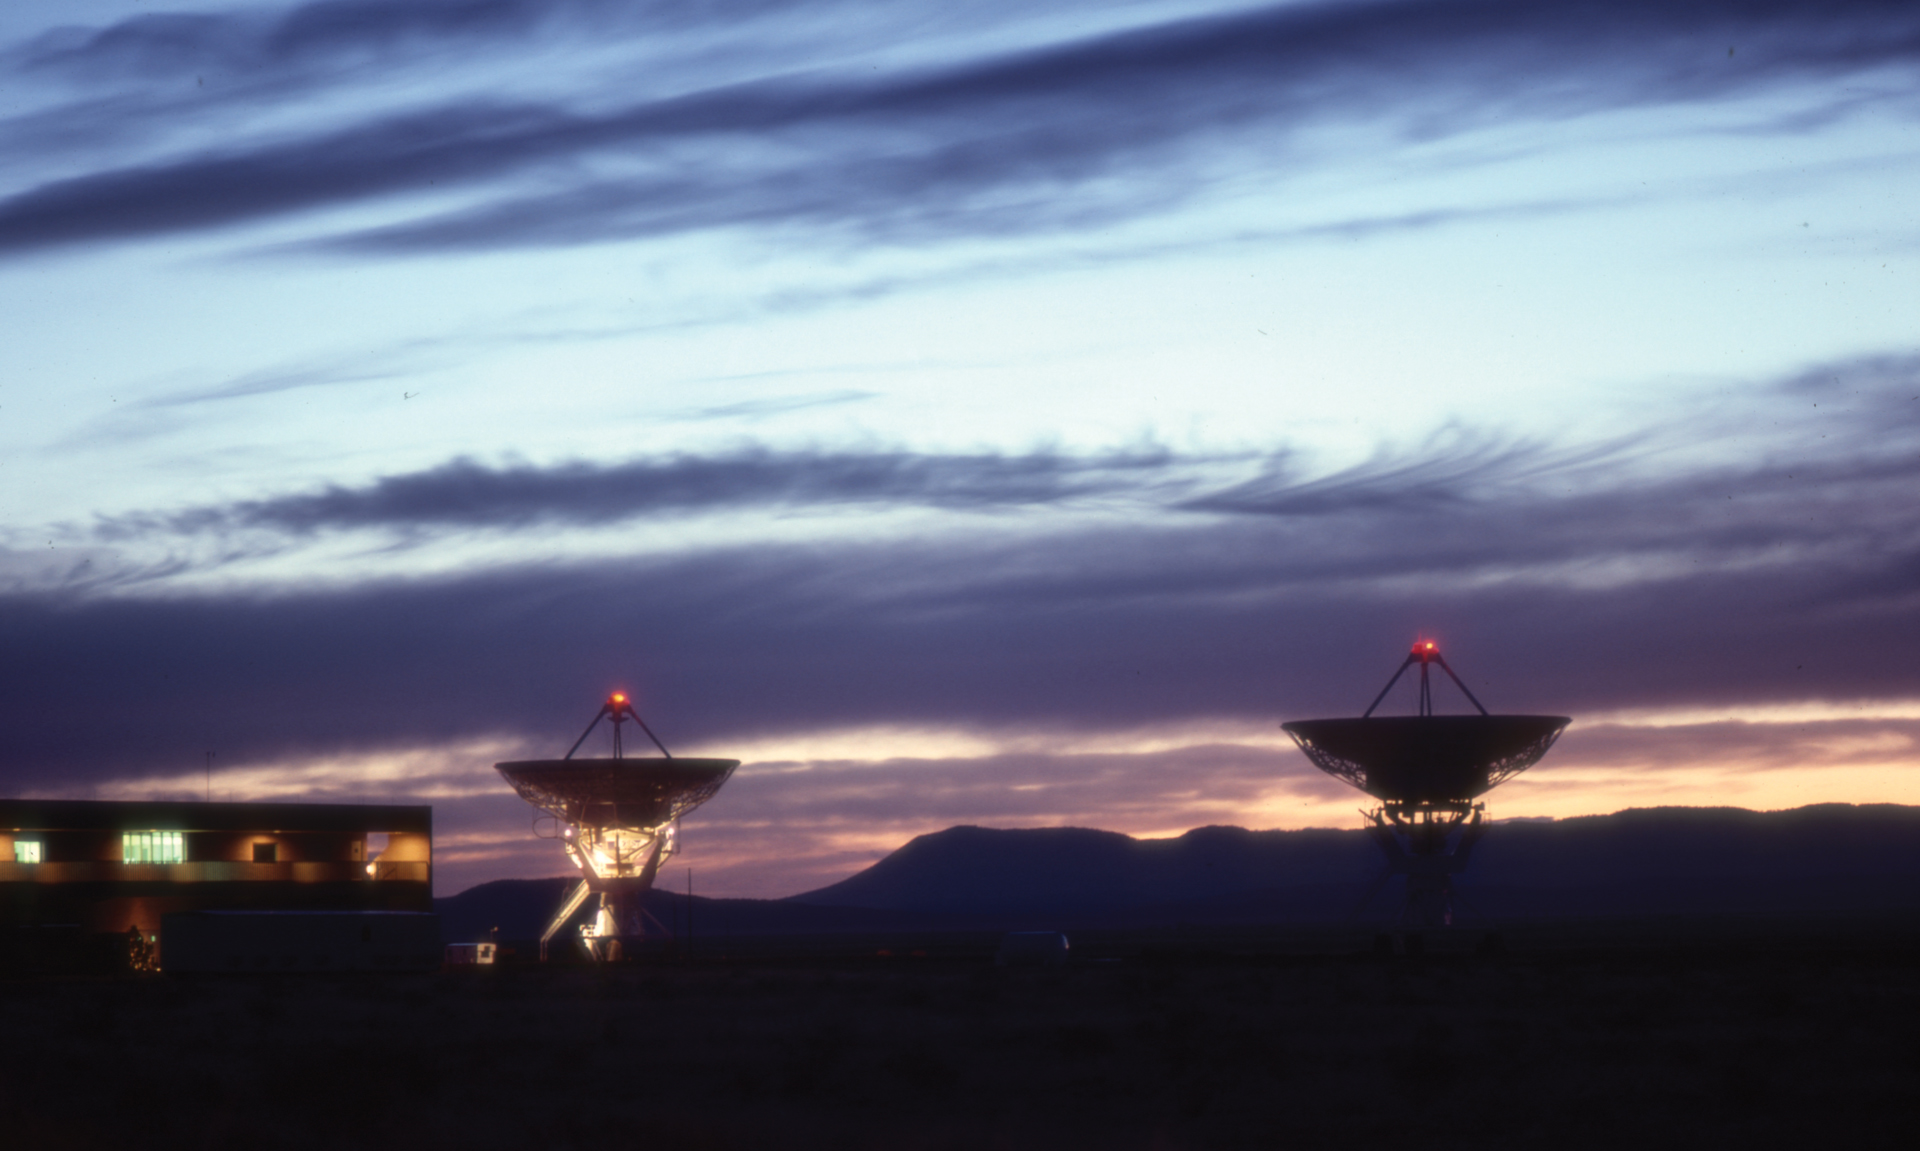

Aircraft Lights Atop the VLA

In the early days of the Very Large Array, each 25-meter antenna had an aircraft warning light set atop its feed.

Credit: NRAO/AUI/NSF